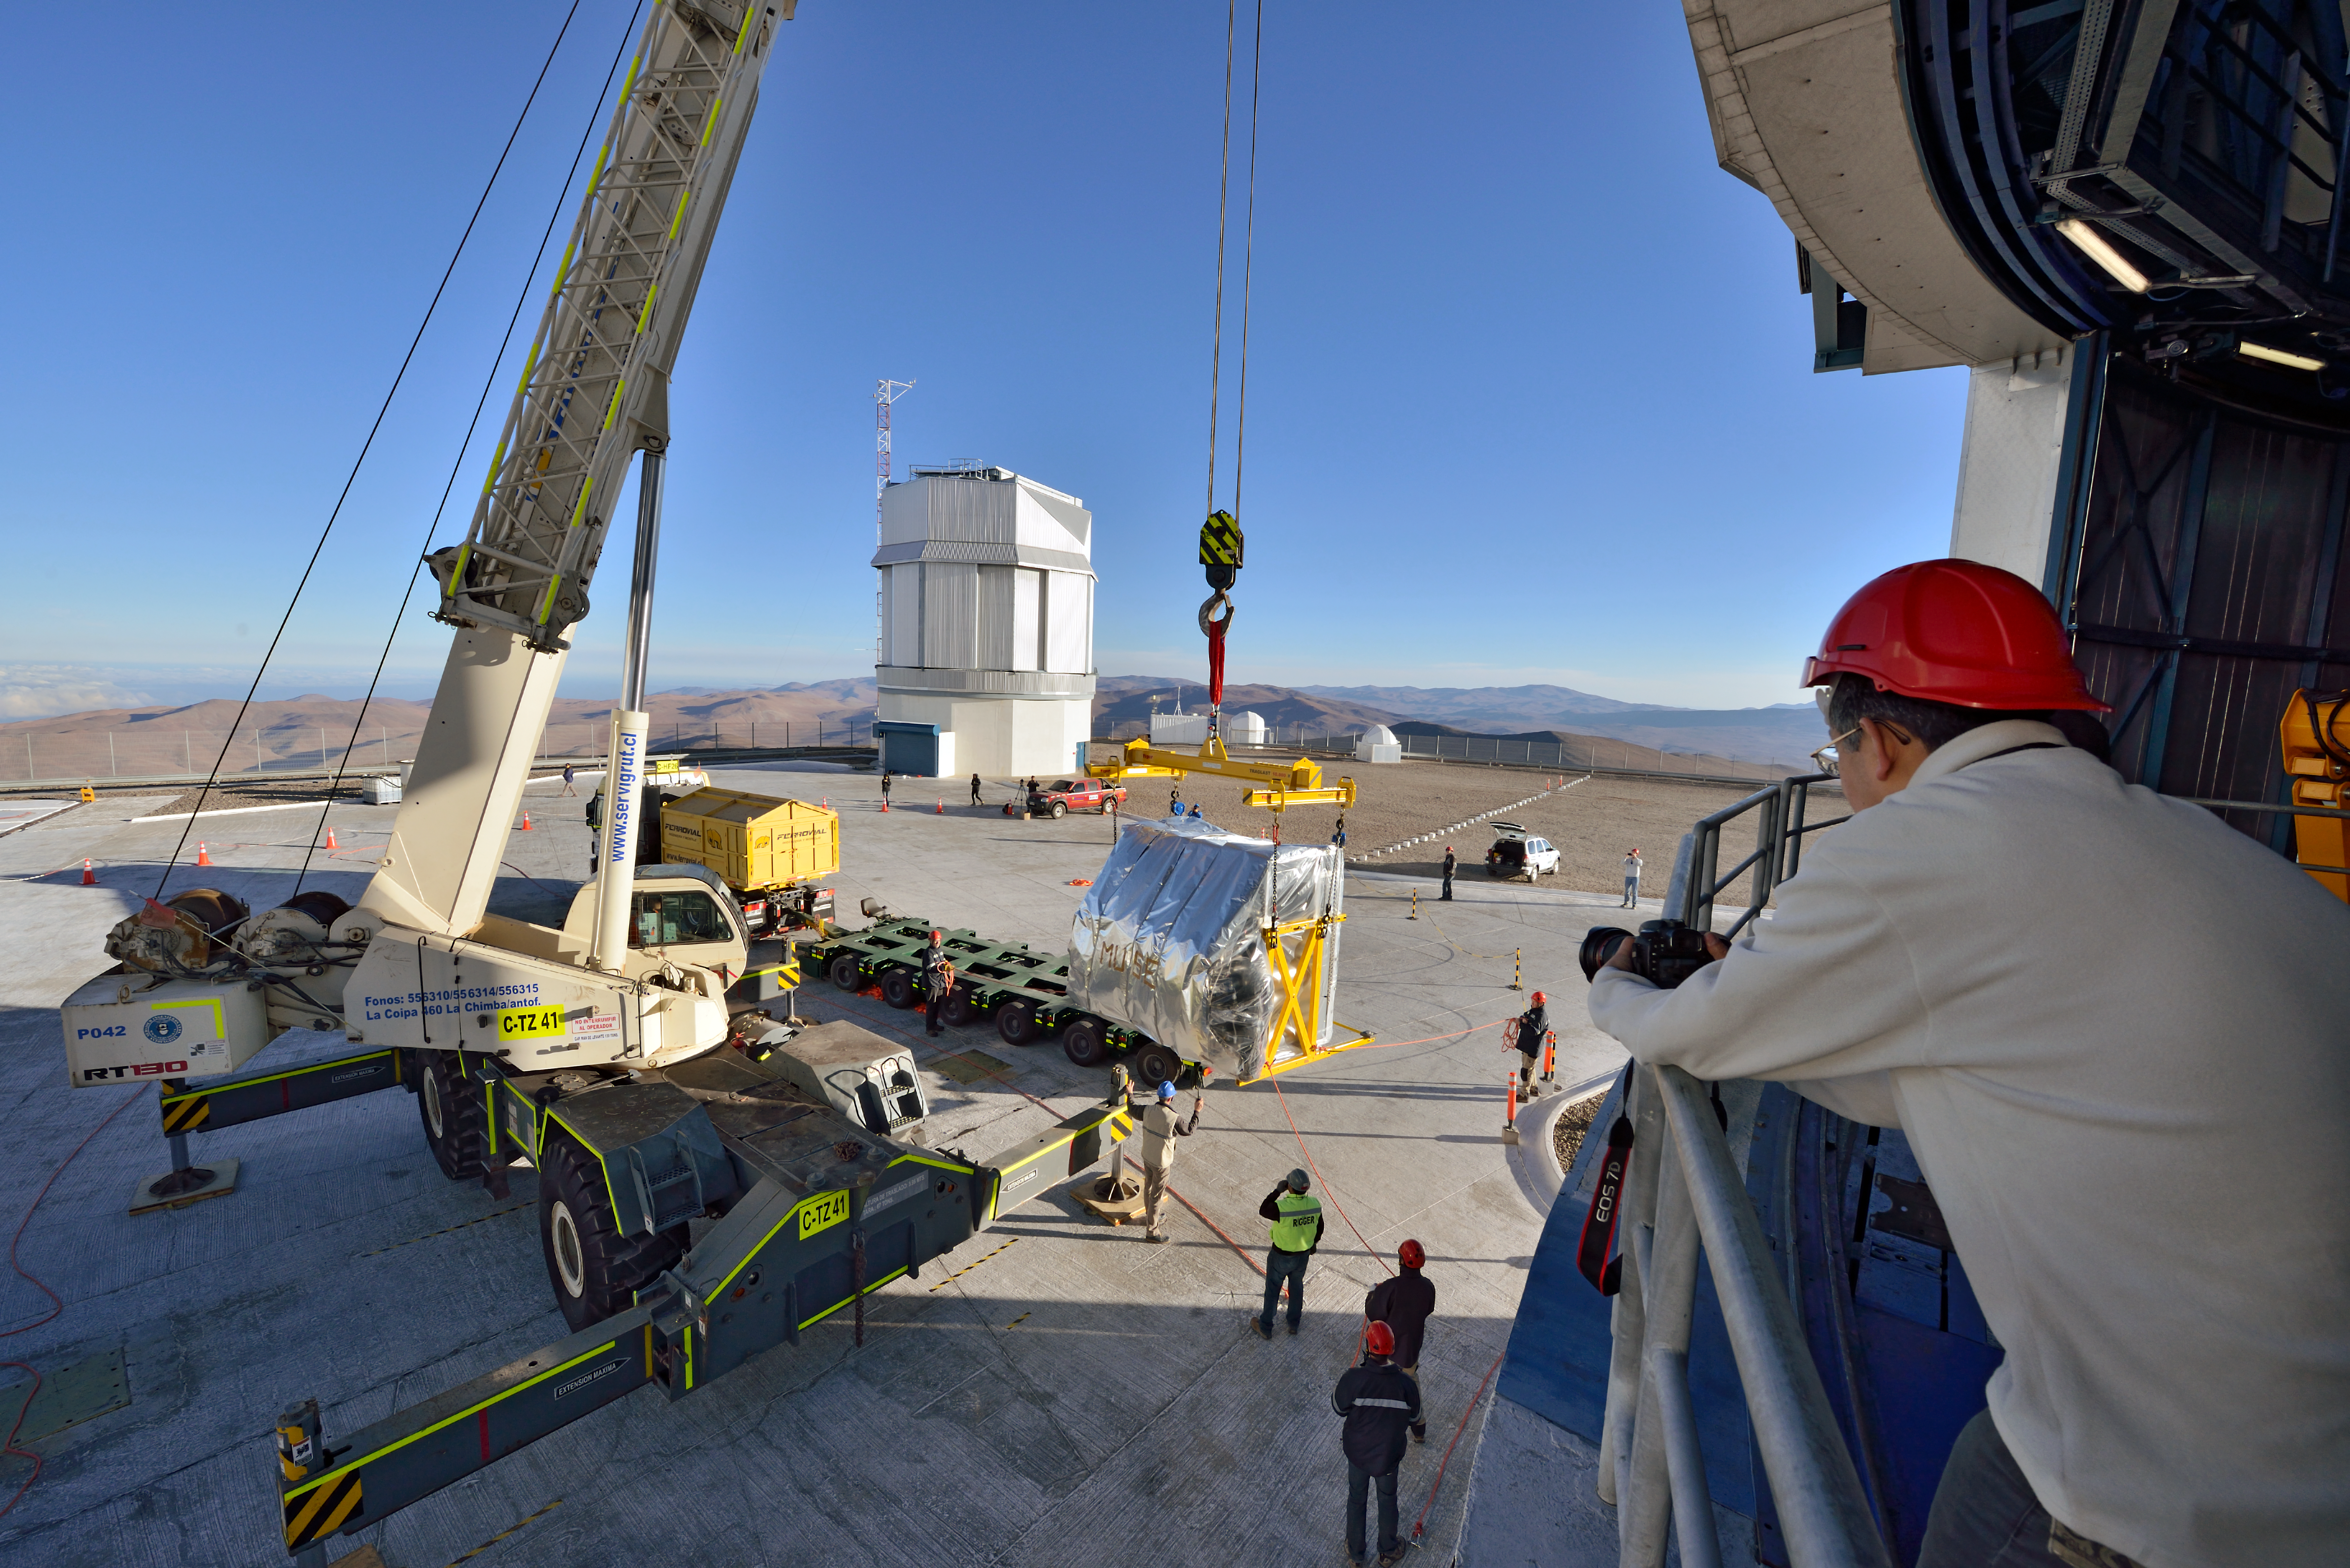

The MUSE instrument during installation at ESO’s Paranal Observatory

This picture shows the MUSE instrument being lifted into the dome of Unit Telescope 4 at ESO’s Paranal Observatory in Chile.

Credit: ESO/G. Hüdepohl (www.atacamaphoto.com)